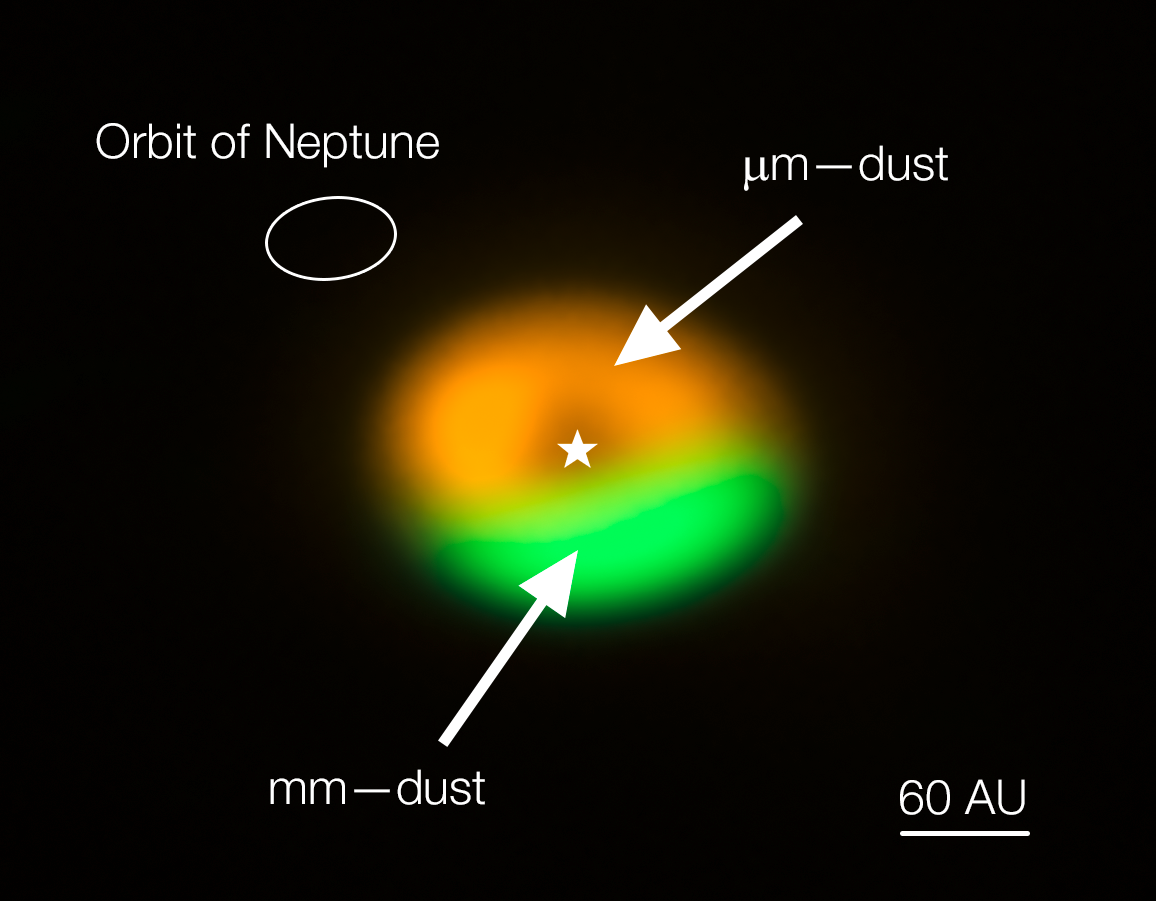

ALMA image of dust trap/comet factory around Oph-IRS 48 (annotated)

Annotated image from the Atacama Large Millimeter/submillimeter Array (ALMA) showing the dust trap in the disc that surrounds the system Oph-IRS 48. The dust trap provides a safe haven for the tiny dust particles in the disc, allowing them to clump together and grow to sizes that allow them to survive on their own. The green area is the dust trap, where the bigger particles accumulate. The size of the orbit of Neptune is shown in the upper left corner to show the scale.

Credit: ALMA (ESO/NAOJ/NRAO)/Nienke van der Marel